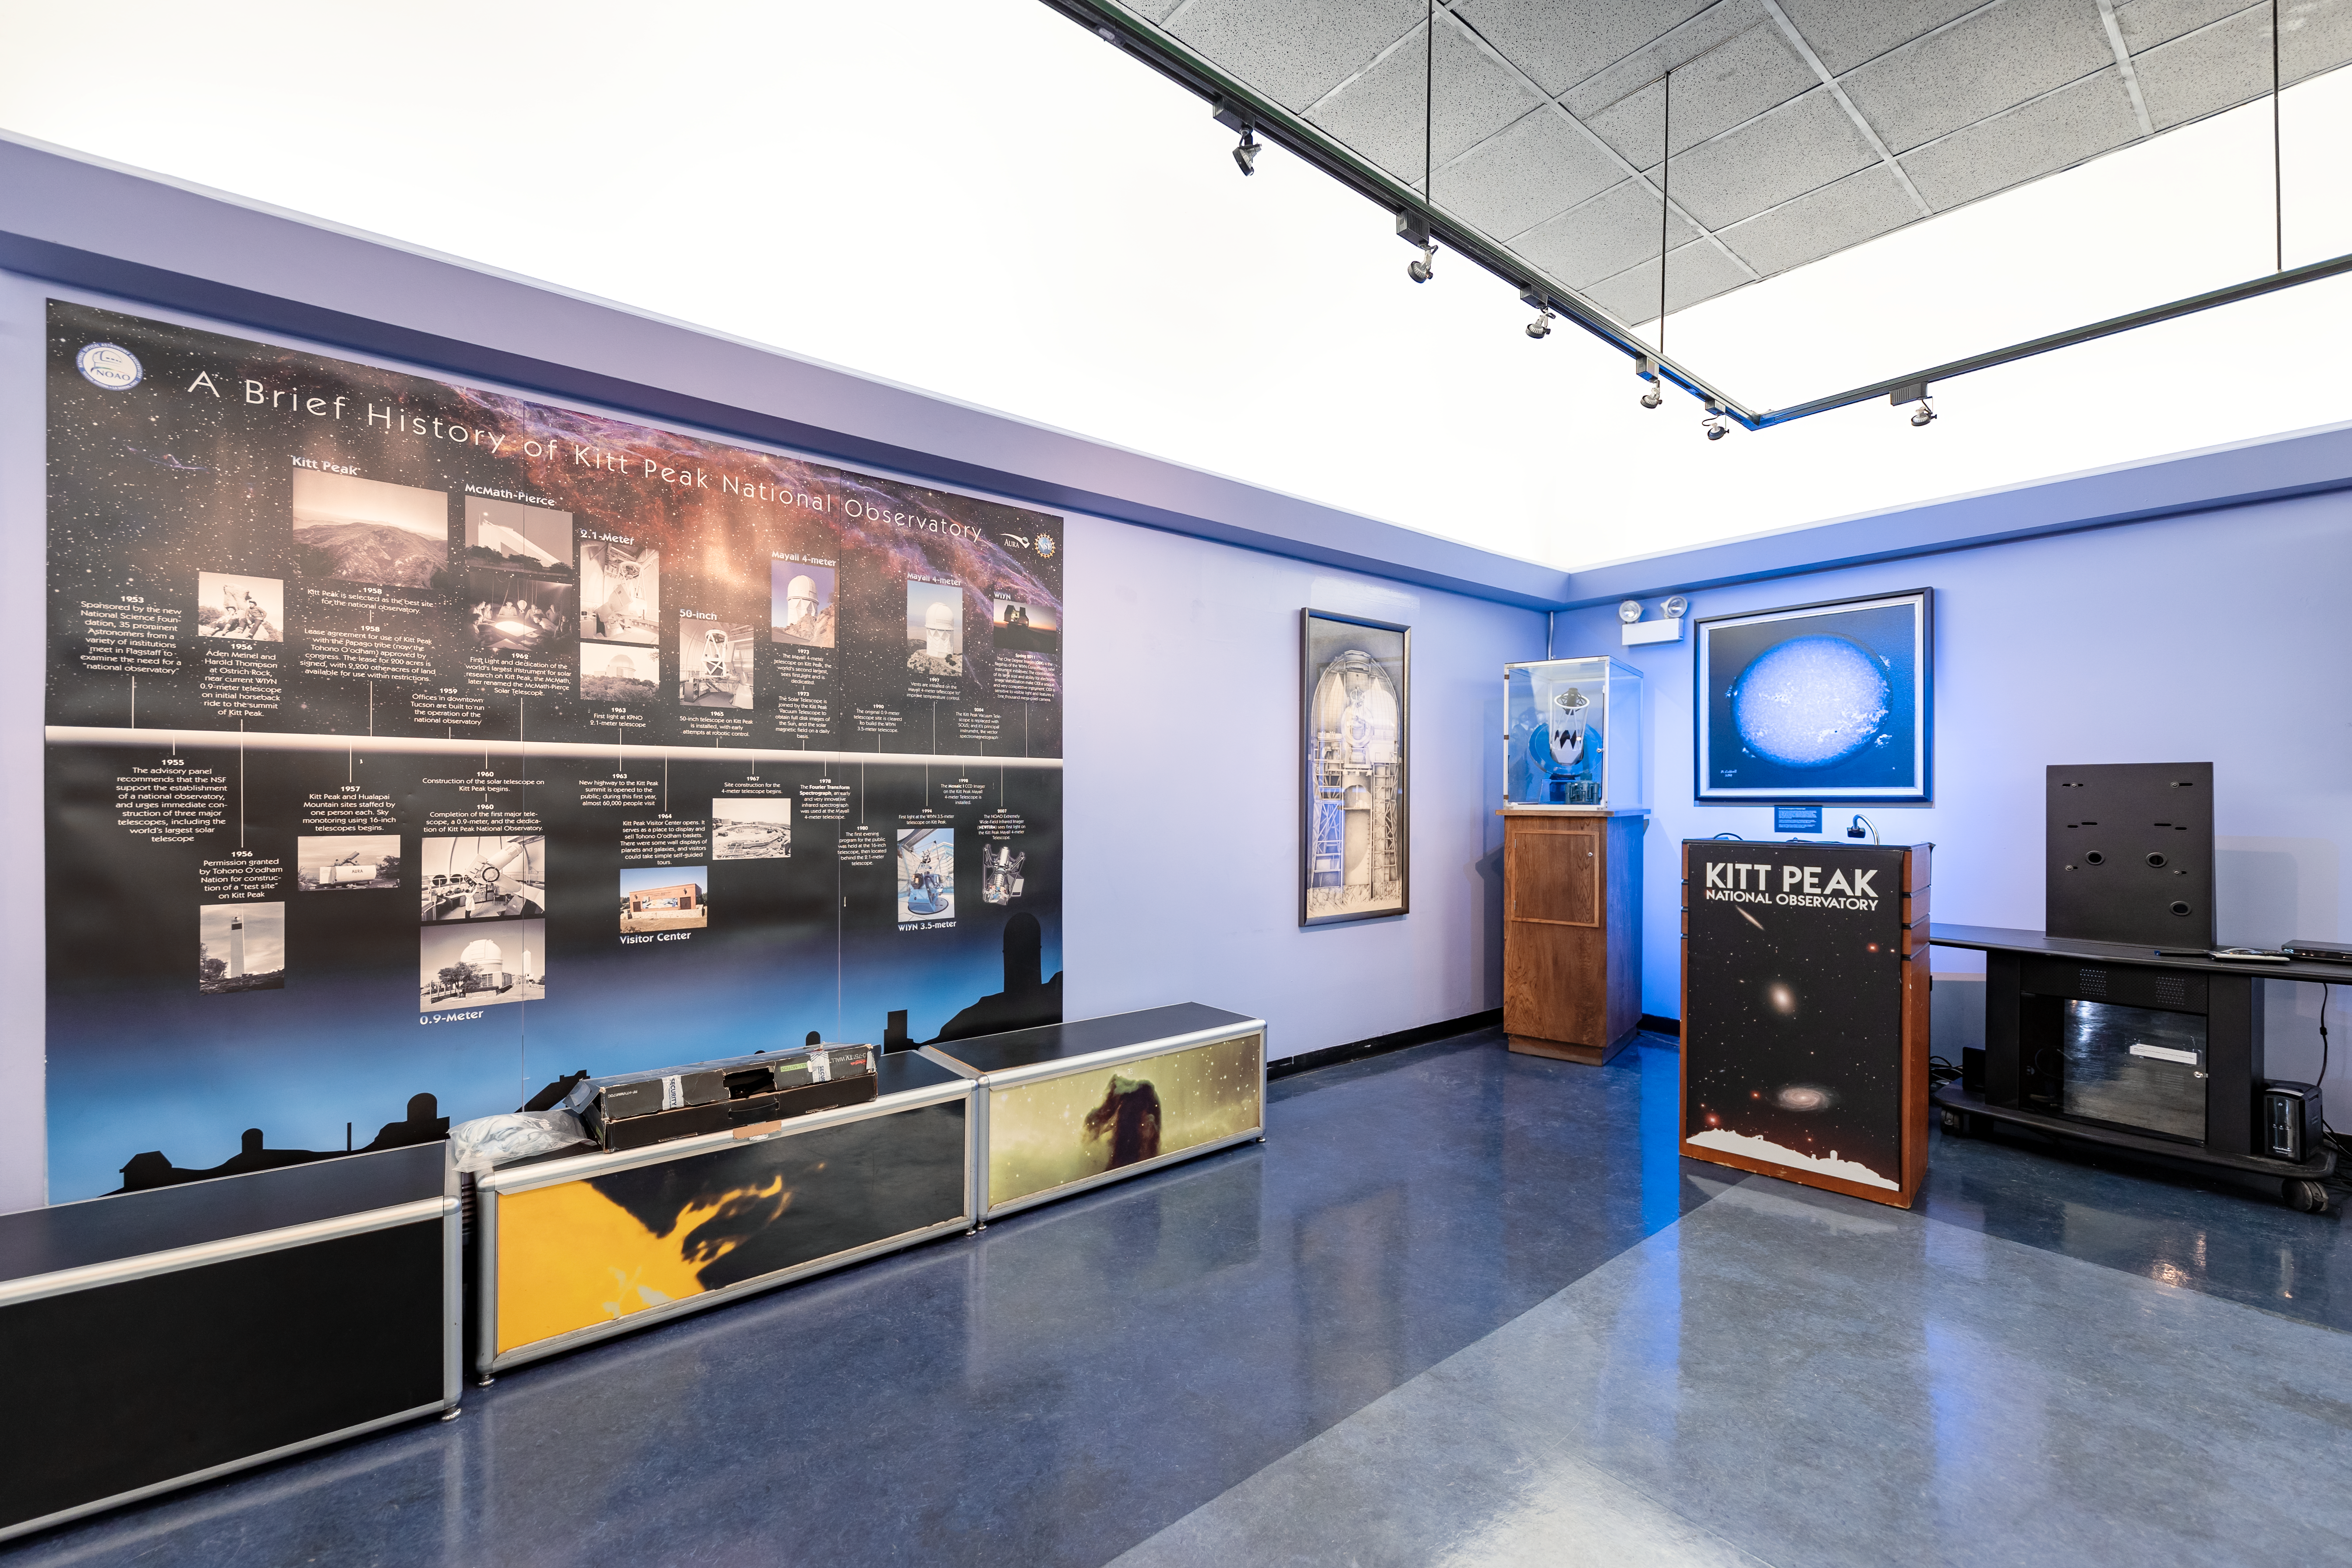

KPNO History in Visitor Center

The History of Kitt Peak National Observatory exhibit inside the Visitor Center in Arizona.

Credit: KPNO/NOIRLab/NSF/AURA/T. Slovinský